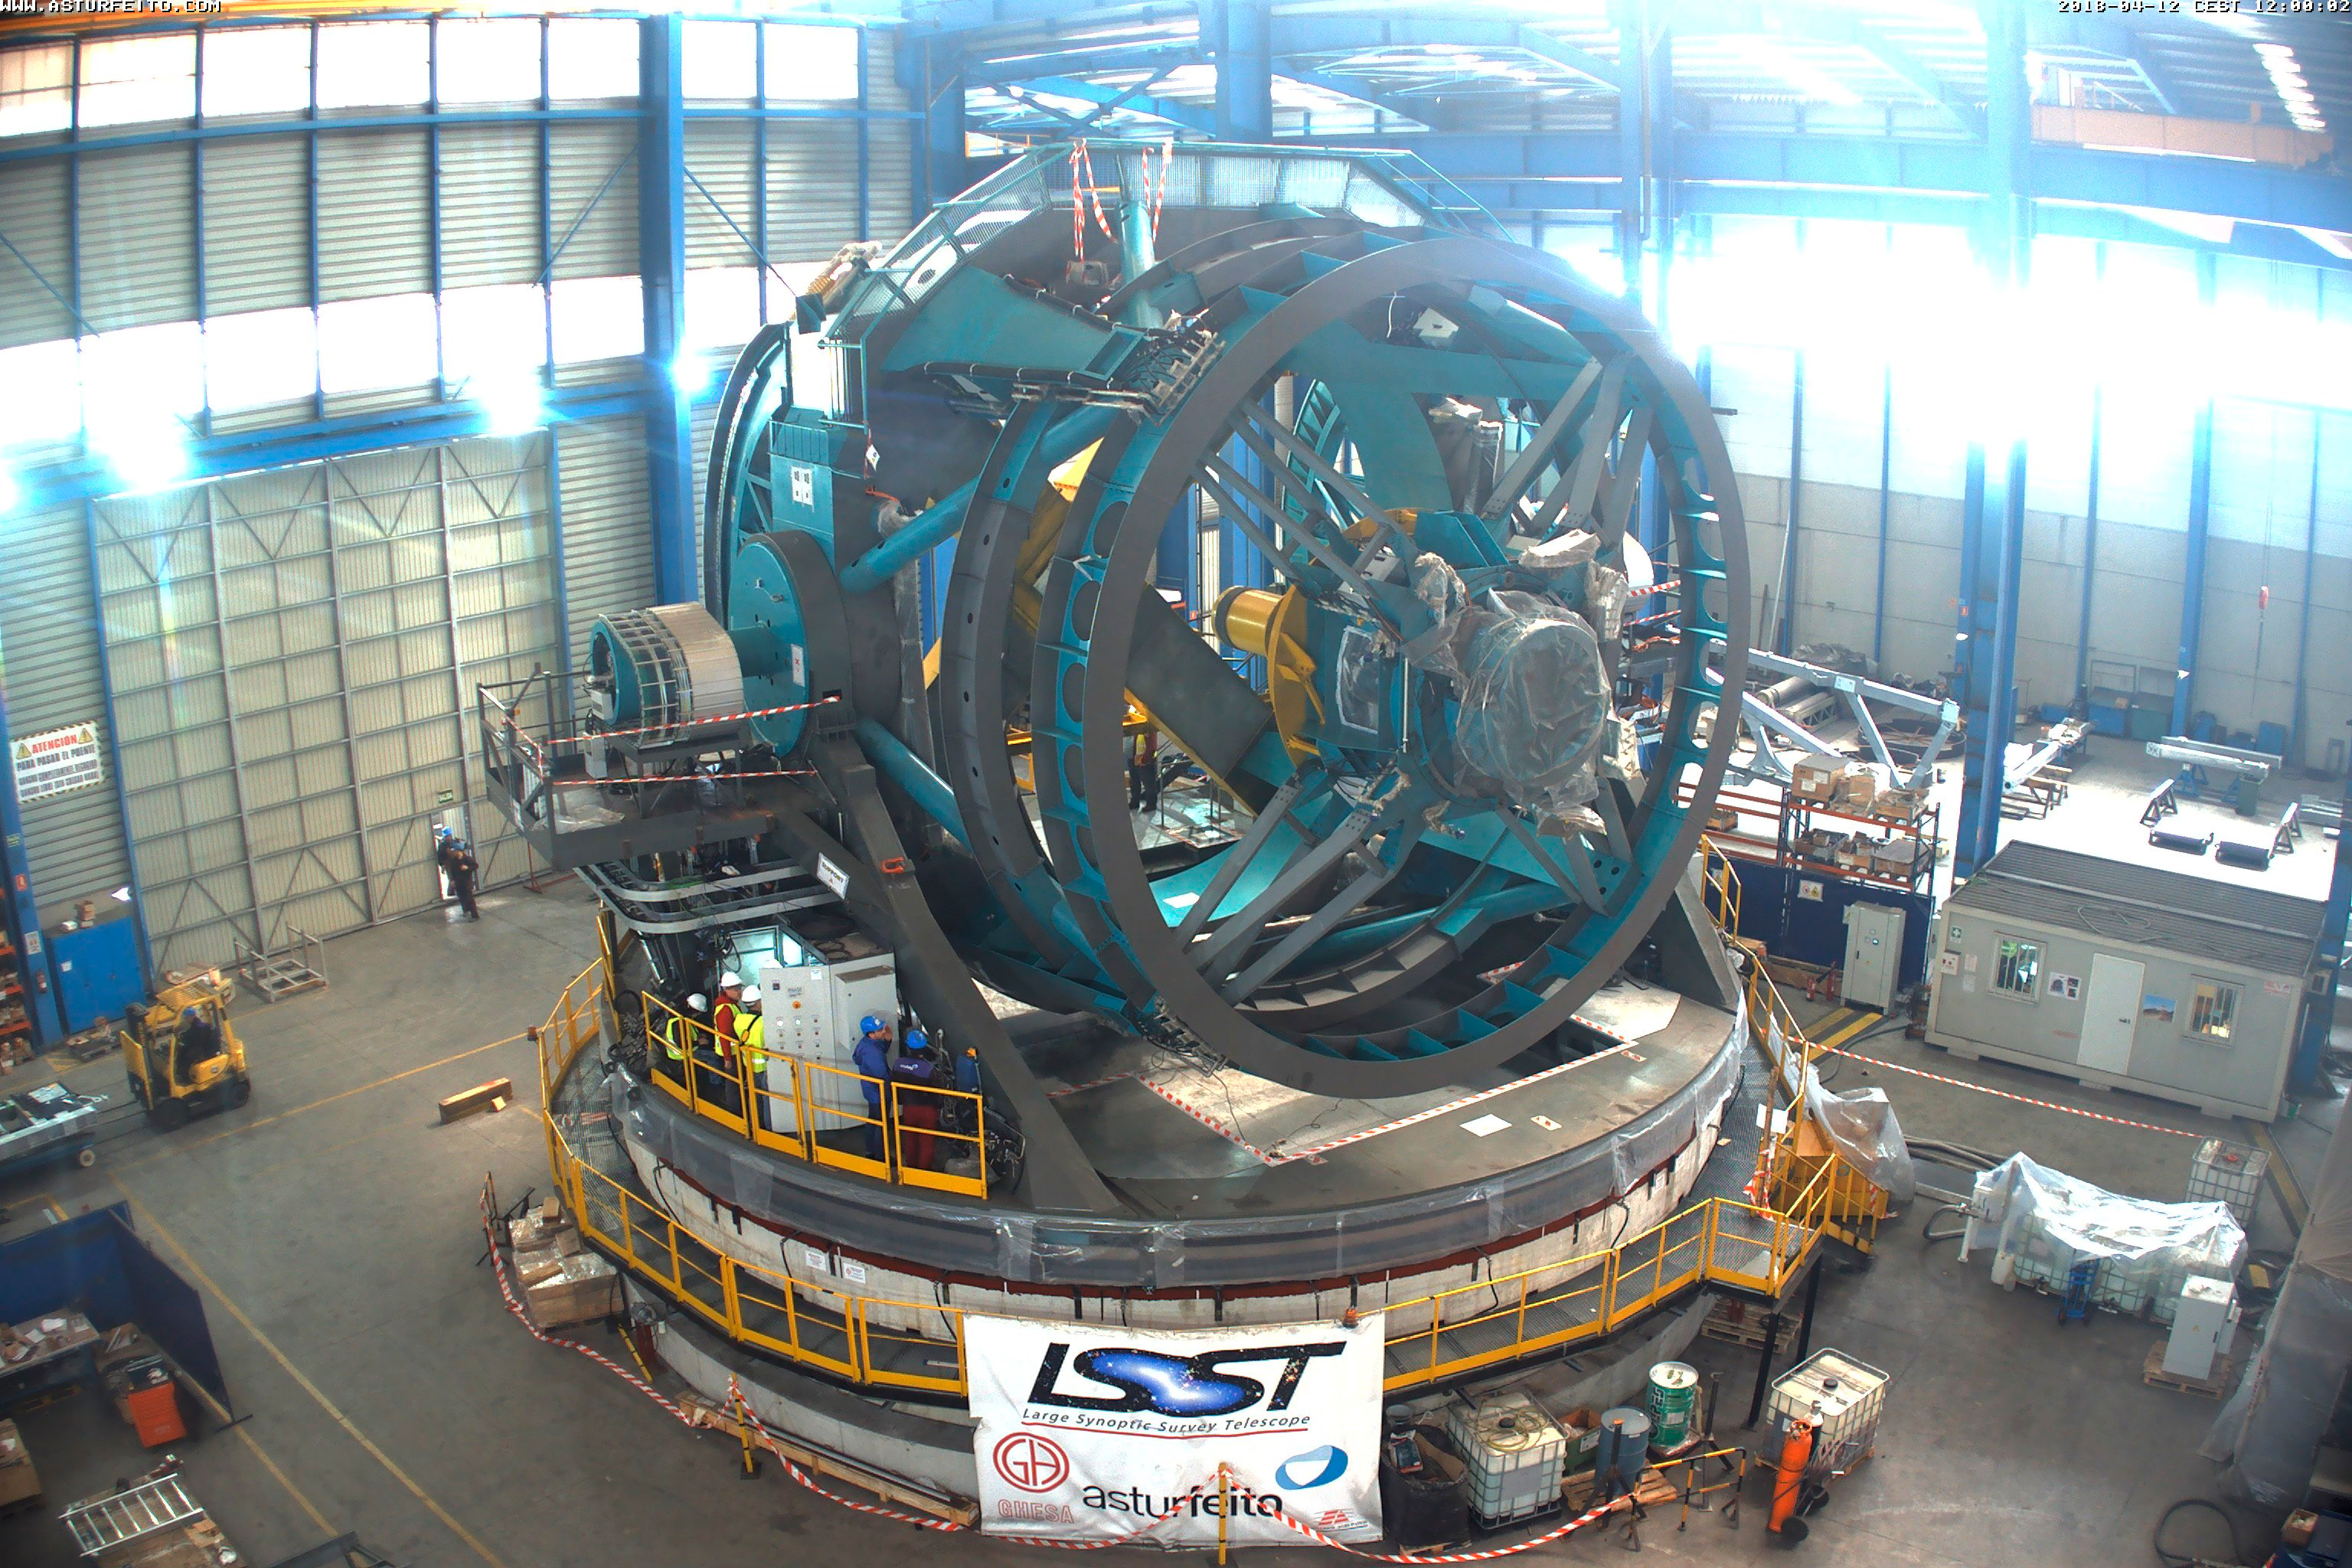

TMA Safety Review

An LSST team spent 5 days in Spain this month, conducting a thorough safety review of the Telescope Mount Assembly (TMA), at vendor Asturfeito. LSST Safety Manager Chuck Gessner, Telescope and Site Technical Manager Shawn Callahan, Senior Systems Engineer Austin Roberts, and Lead Electrical Engineer Oliver Wiecha inspected the numerous safety features included in the structure of the TMA.

Credit: Rubin Observatory/NSF/AURA